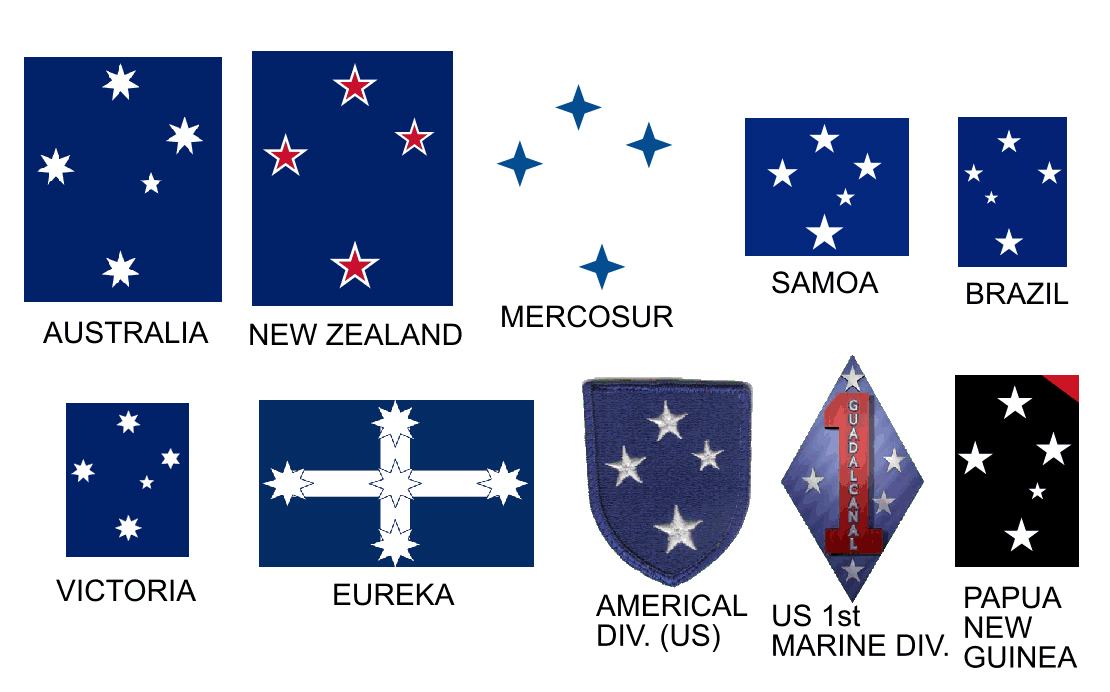

Flags featuring the Southern Cross.

Credit: Various authors (source). License: CC-BY-SA 3.0